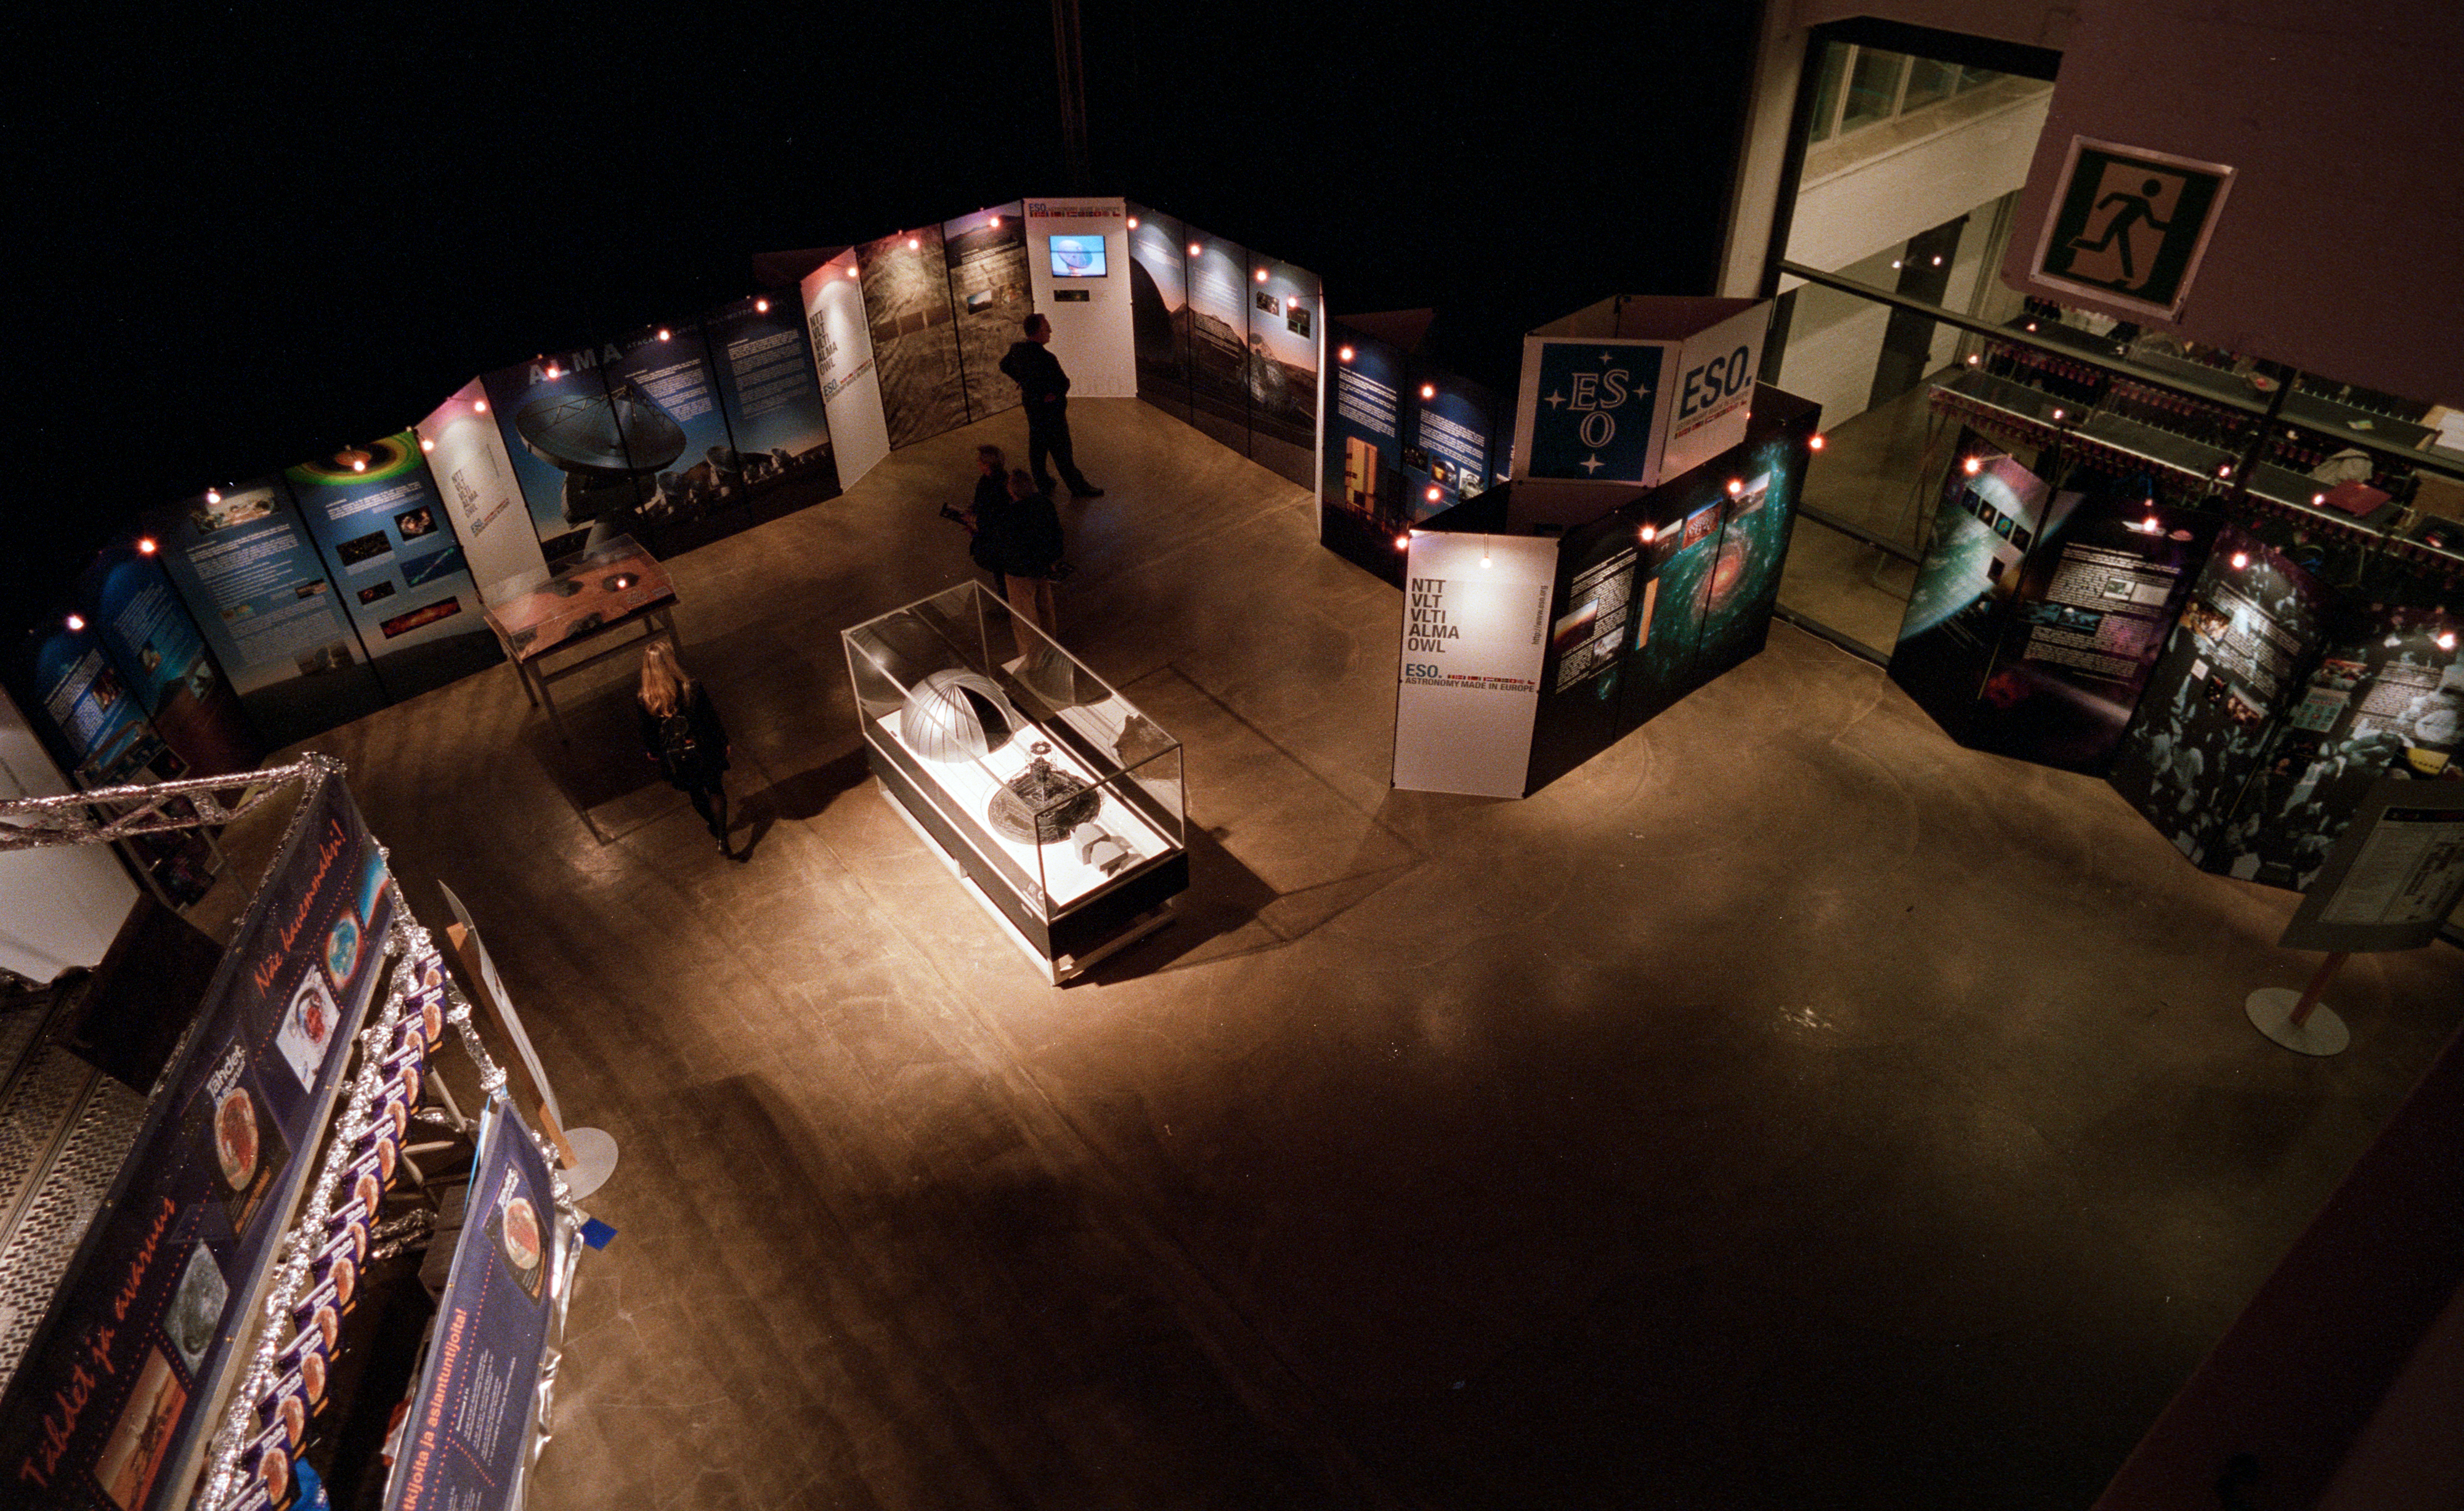

Helsinki Space Exhibition 2003

ESO participated in the Helsinki Space Exhibition at the Kaapelitehdas Cultural Centre in November 2003. Finland formally joined ESO about nine months after the event.

Credit: ESO